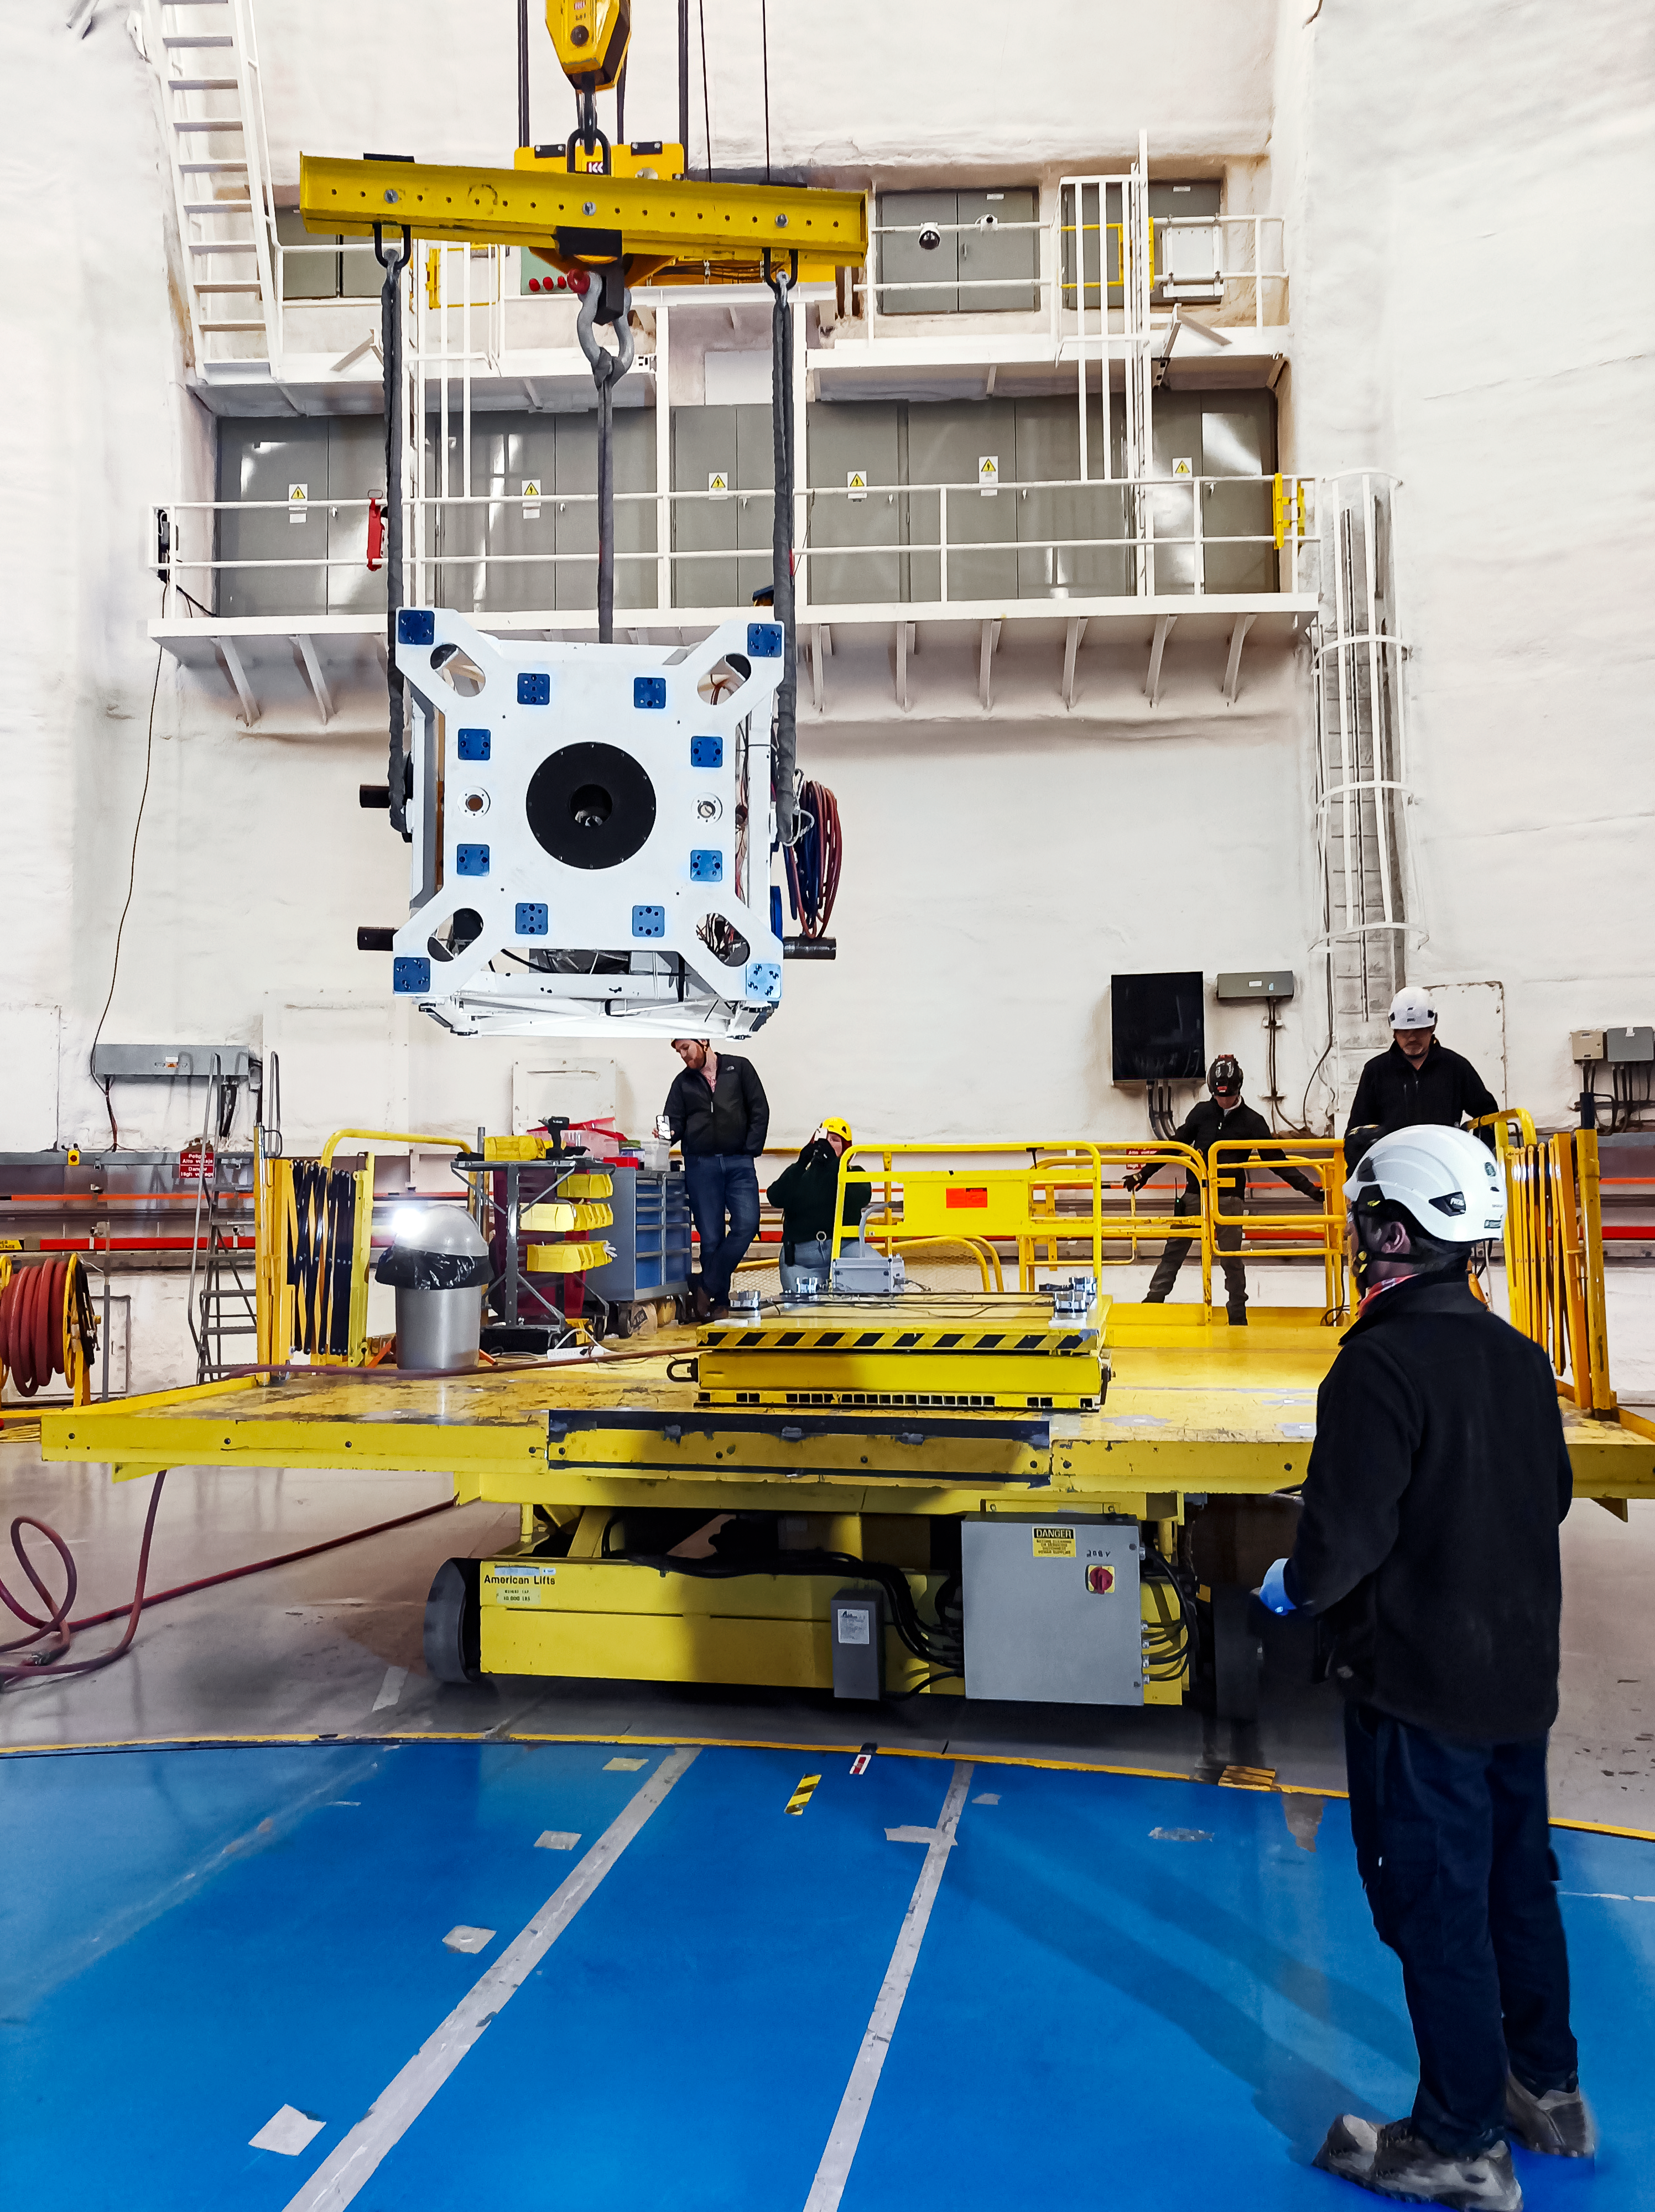

A Farewell to INGRINS

IGRINS being removed from Gemini South in February 2024.

Credit: NOIRLab